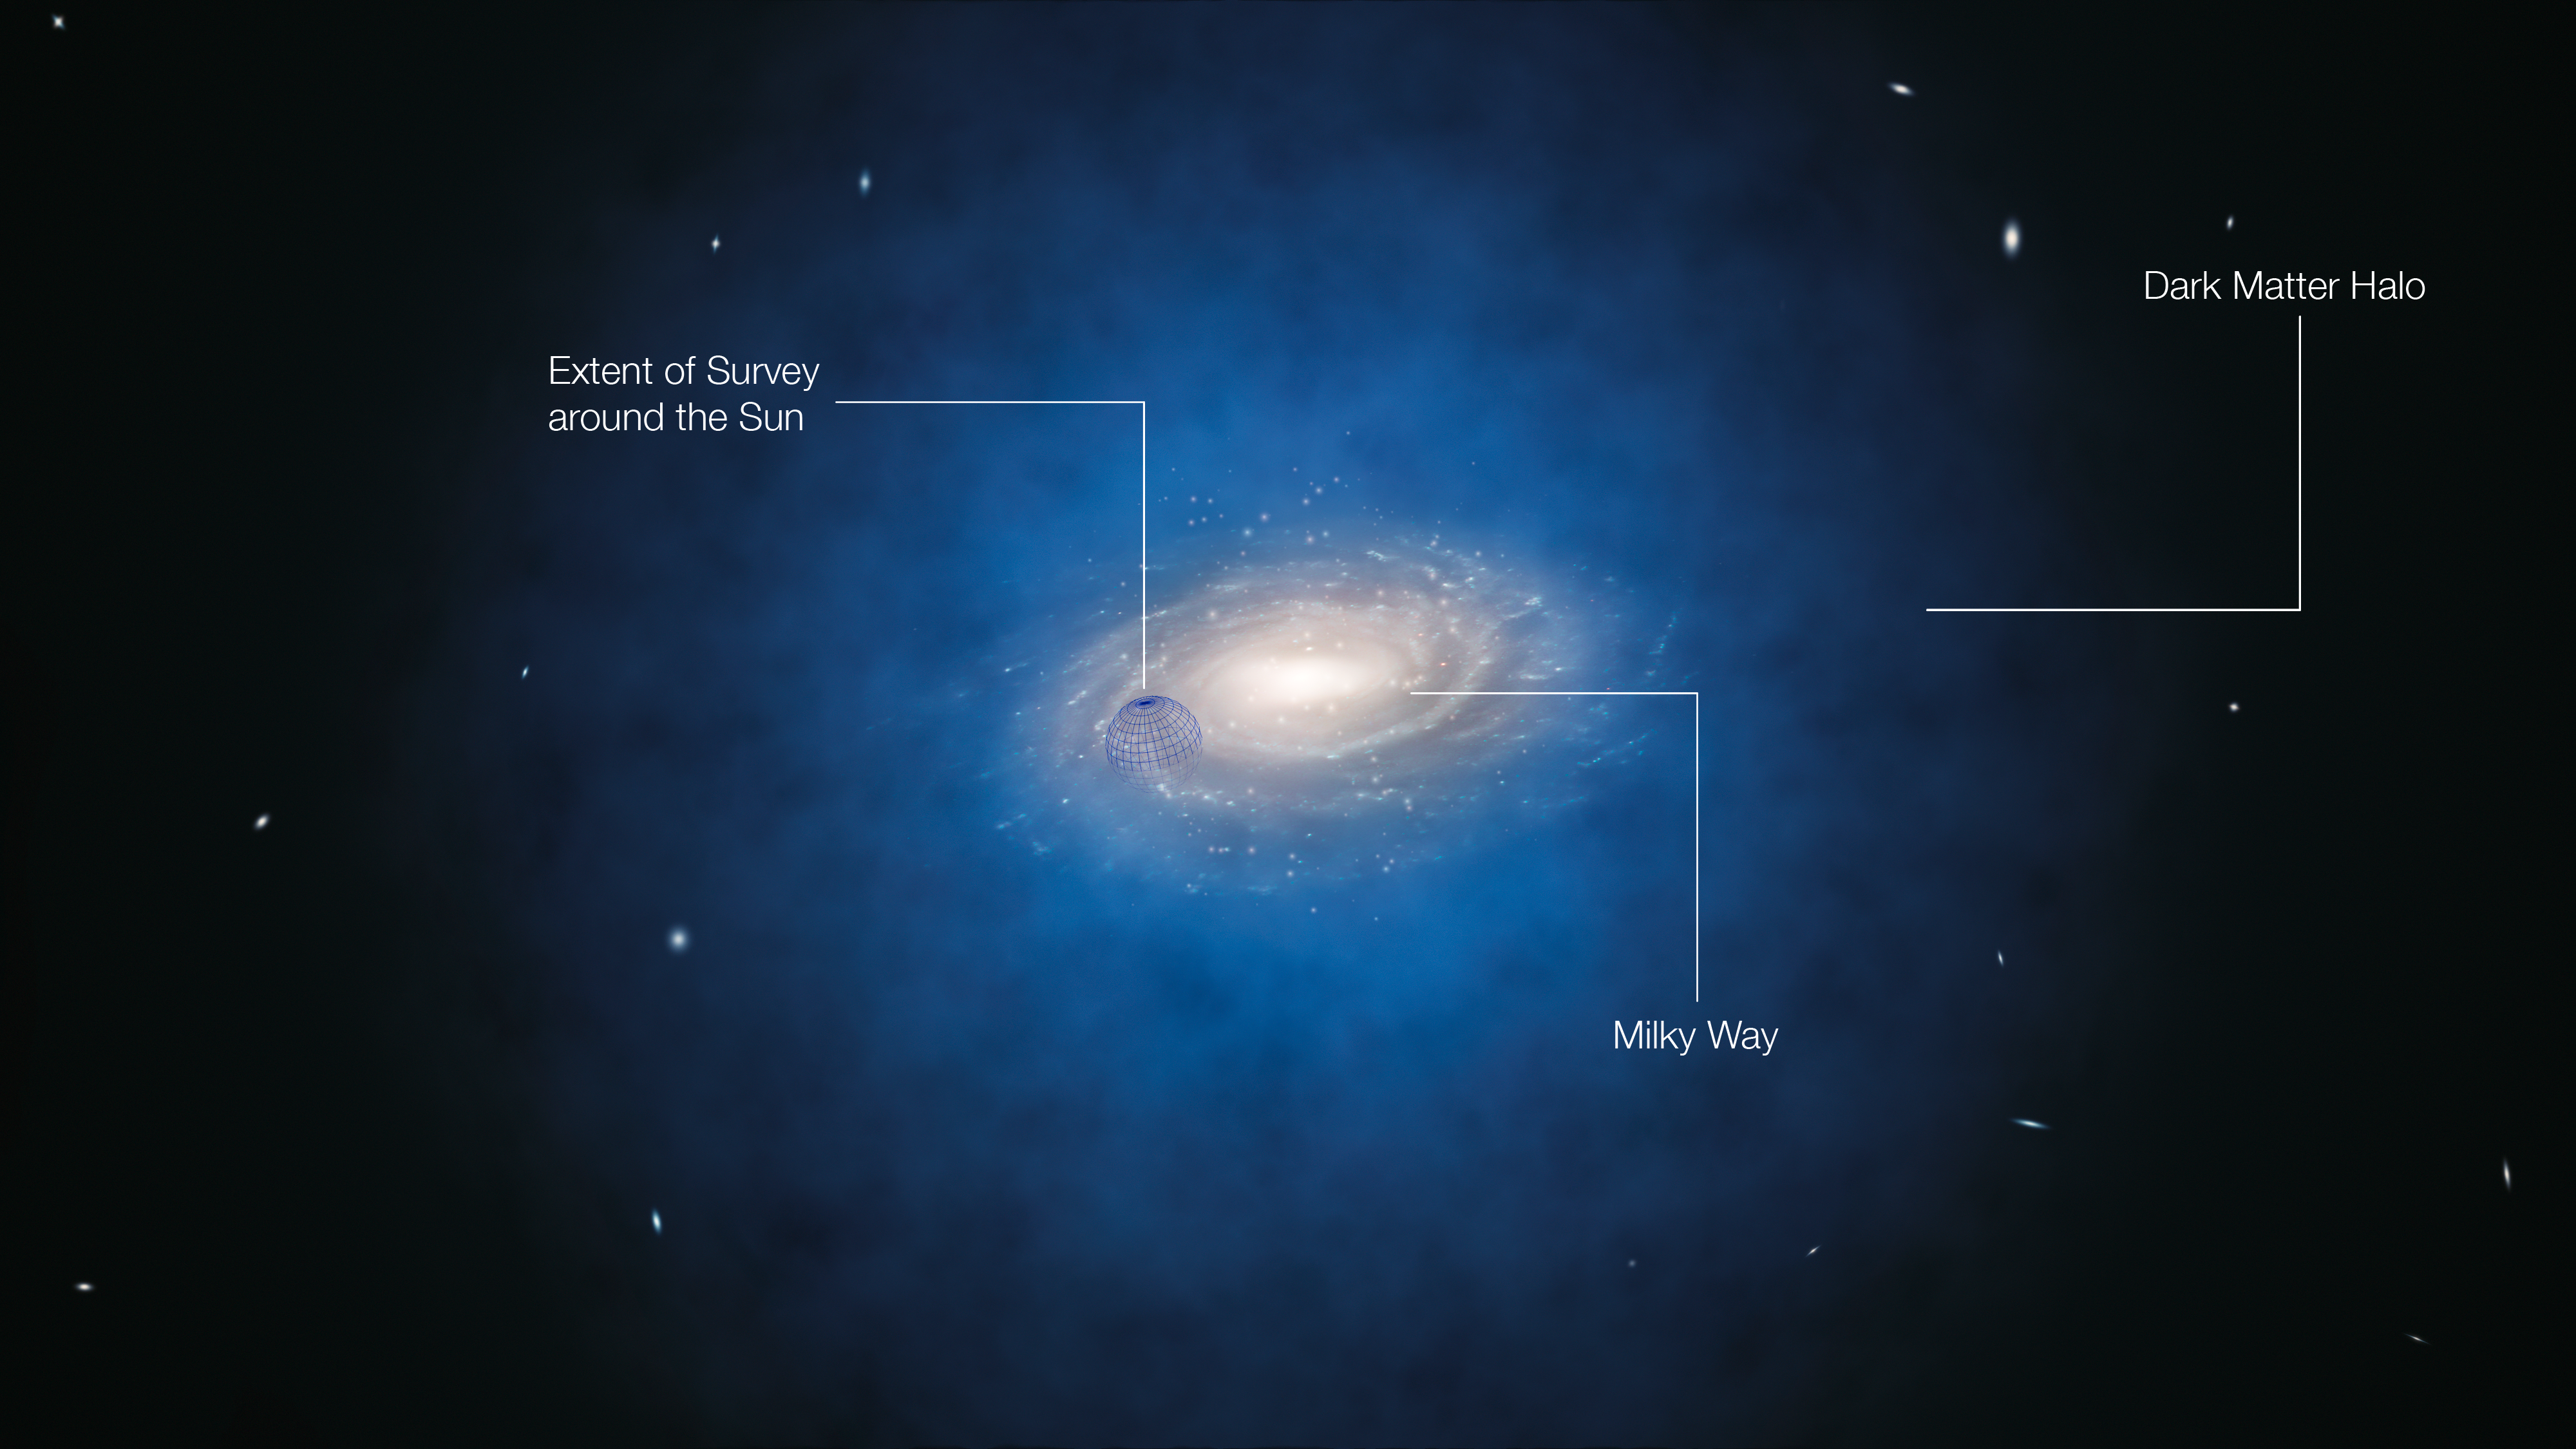

Artist’s impression of the expect

This annotated artist’s impression shows the Milky Way galaxy. The blue halo of material surrounding the galaxy indicates the expected distribution of the mysterious dark matter. New measurements based on the movements of stars show that the amount of dark matter in this region around the Sun is far smaller than predicted and have indicated that there is no significant dark matter at all in our neighbourhood. The blue sphere centred on the Sun’s position shows the approximate size of the newly surveyed volume, but not its precise shape.

Credit: ESO/L. Calçada